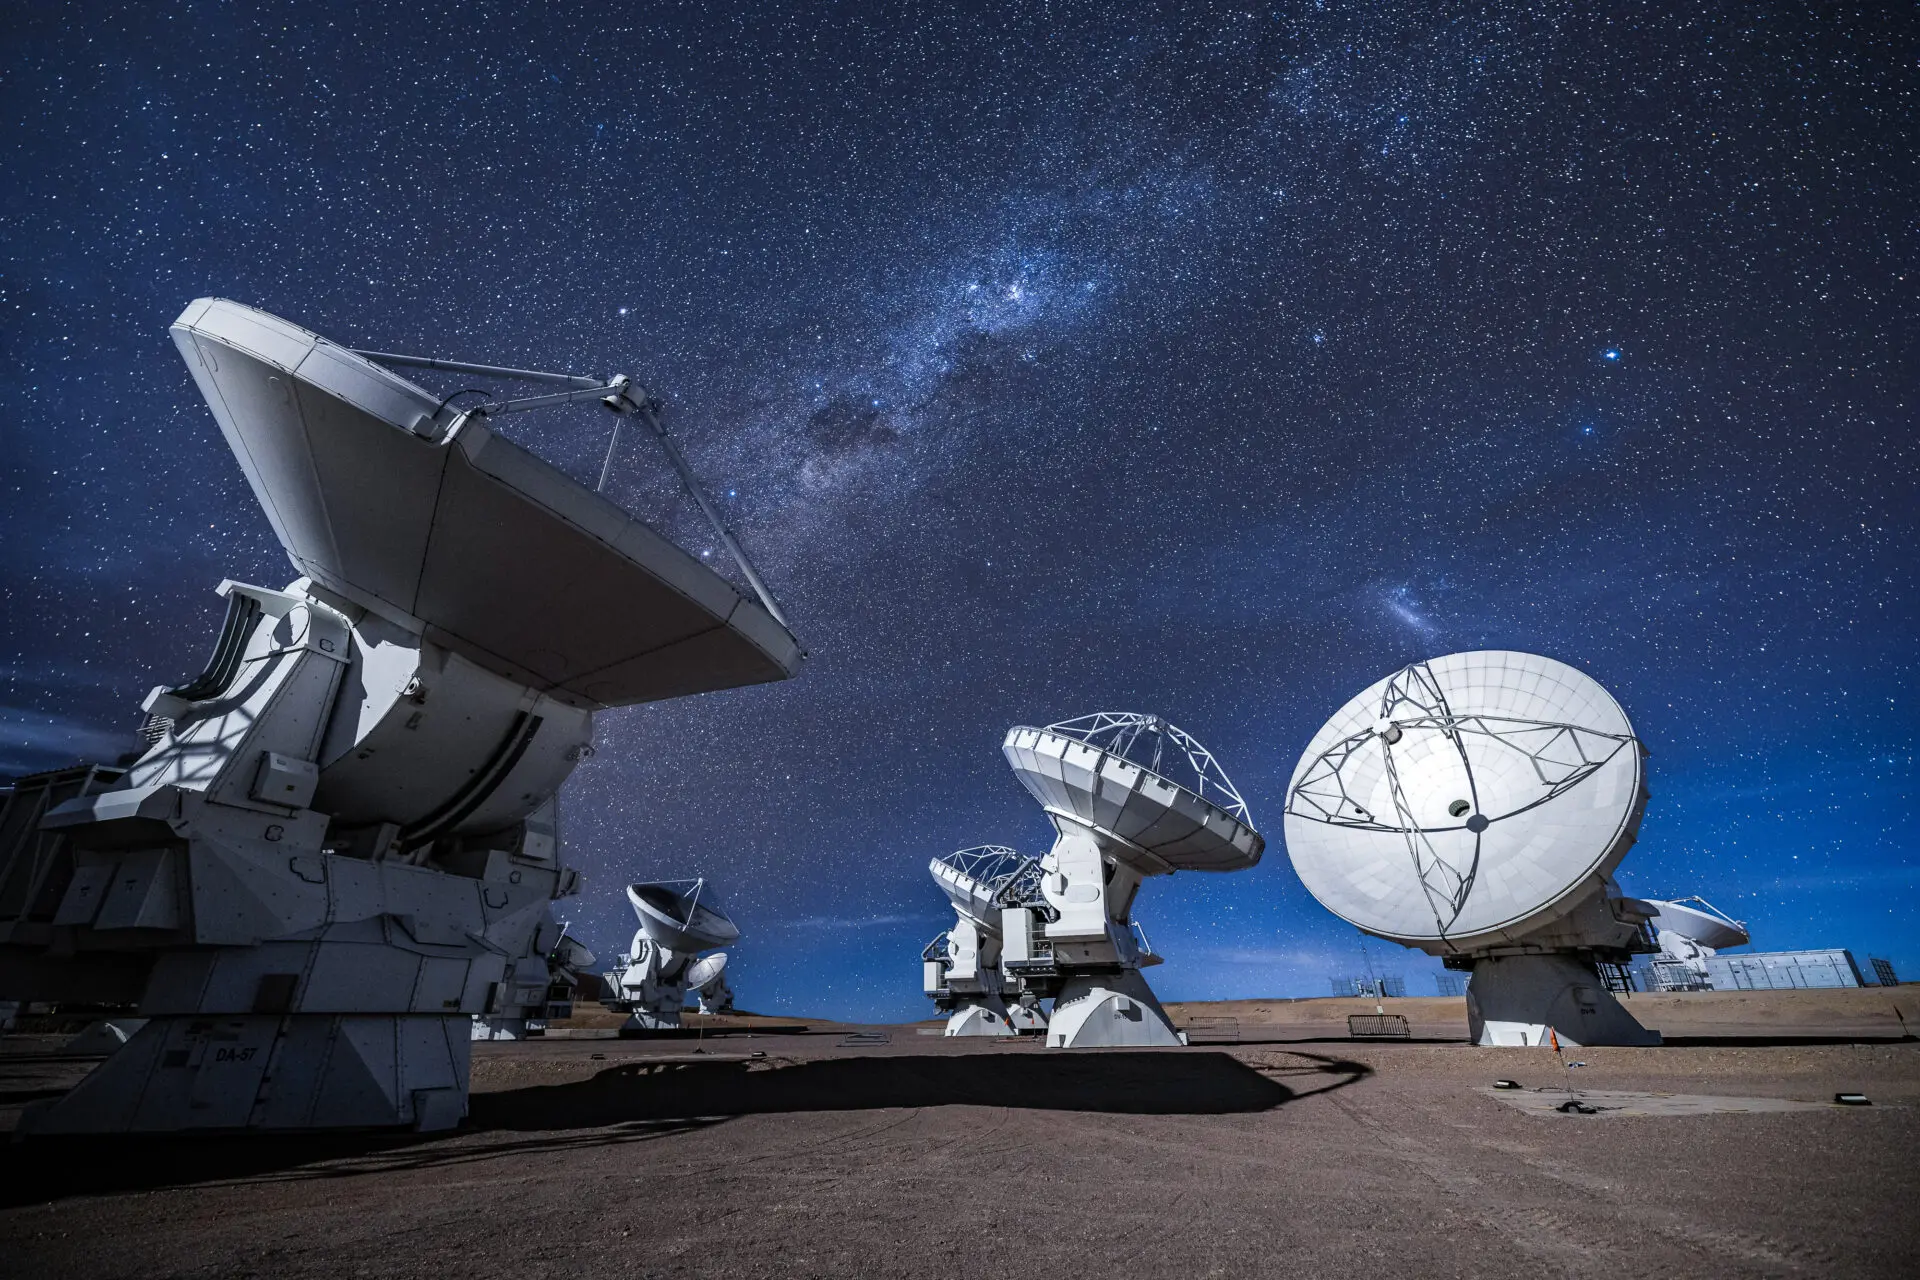

ALMA Antennas

A landscape view of the ALMA array, the Carina region, and the Large Magellanic Cloud highlighted against the starry night.

Credit: Alex Pérez